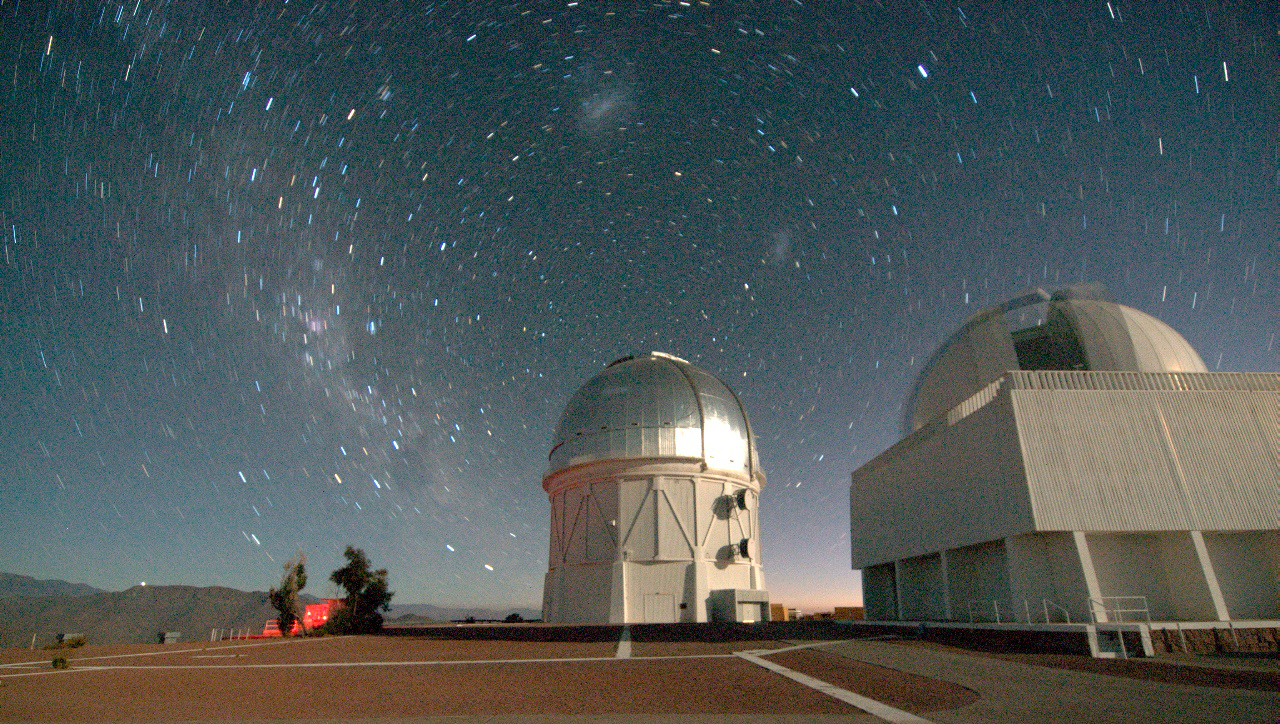

Galaxy clusters may offer critical clues to Dark Energy

In this long exposure, the stars circle the South Pole, just above the Blanco 4-meter telescope. The galaxy clusters are just setting in the west, behind the dome of the 60 inch

Credit: T. Abbott & CTIO/NOAO/AURA/NSF